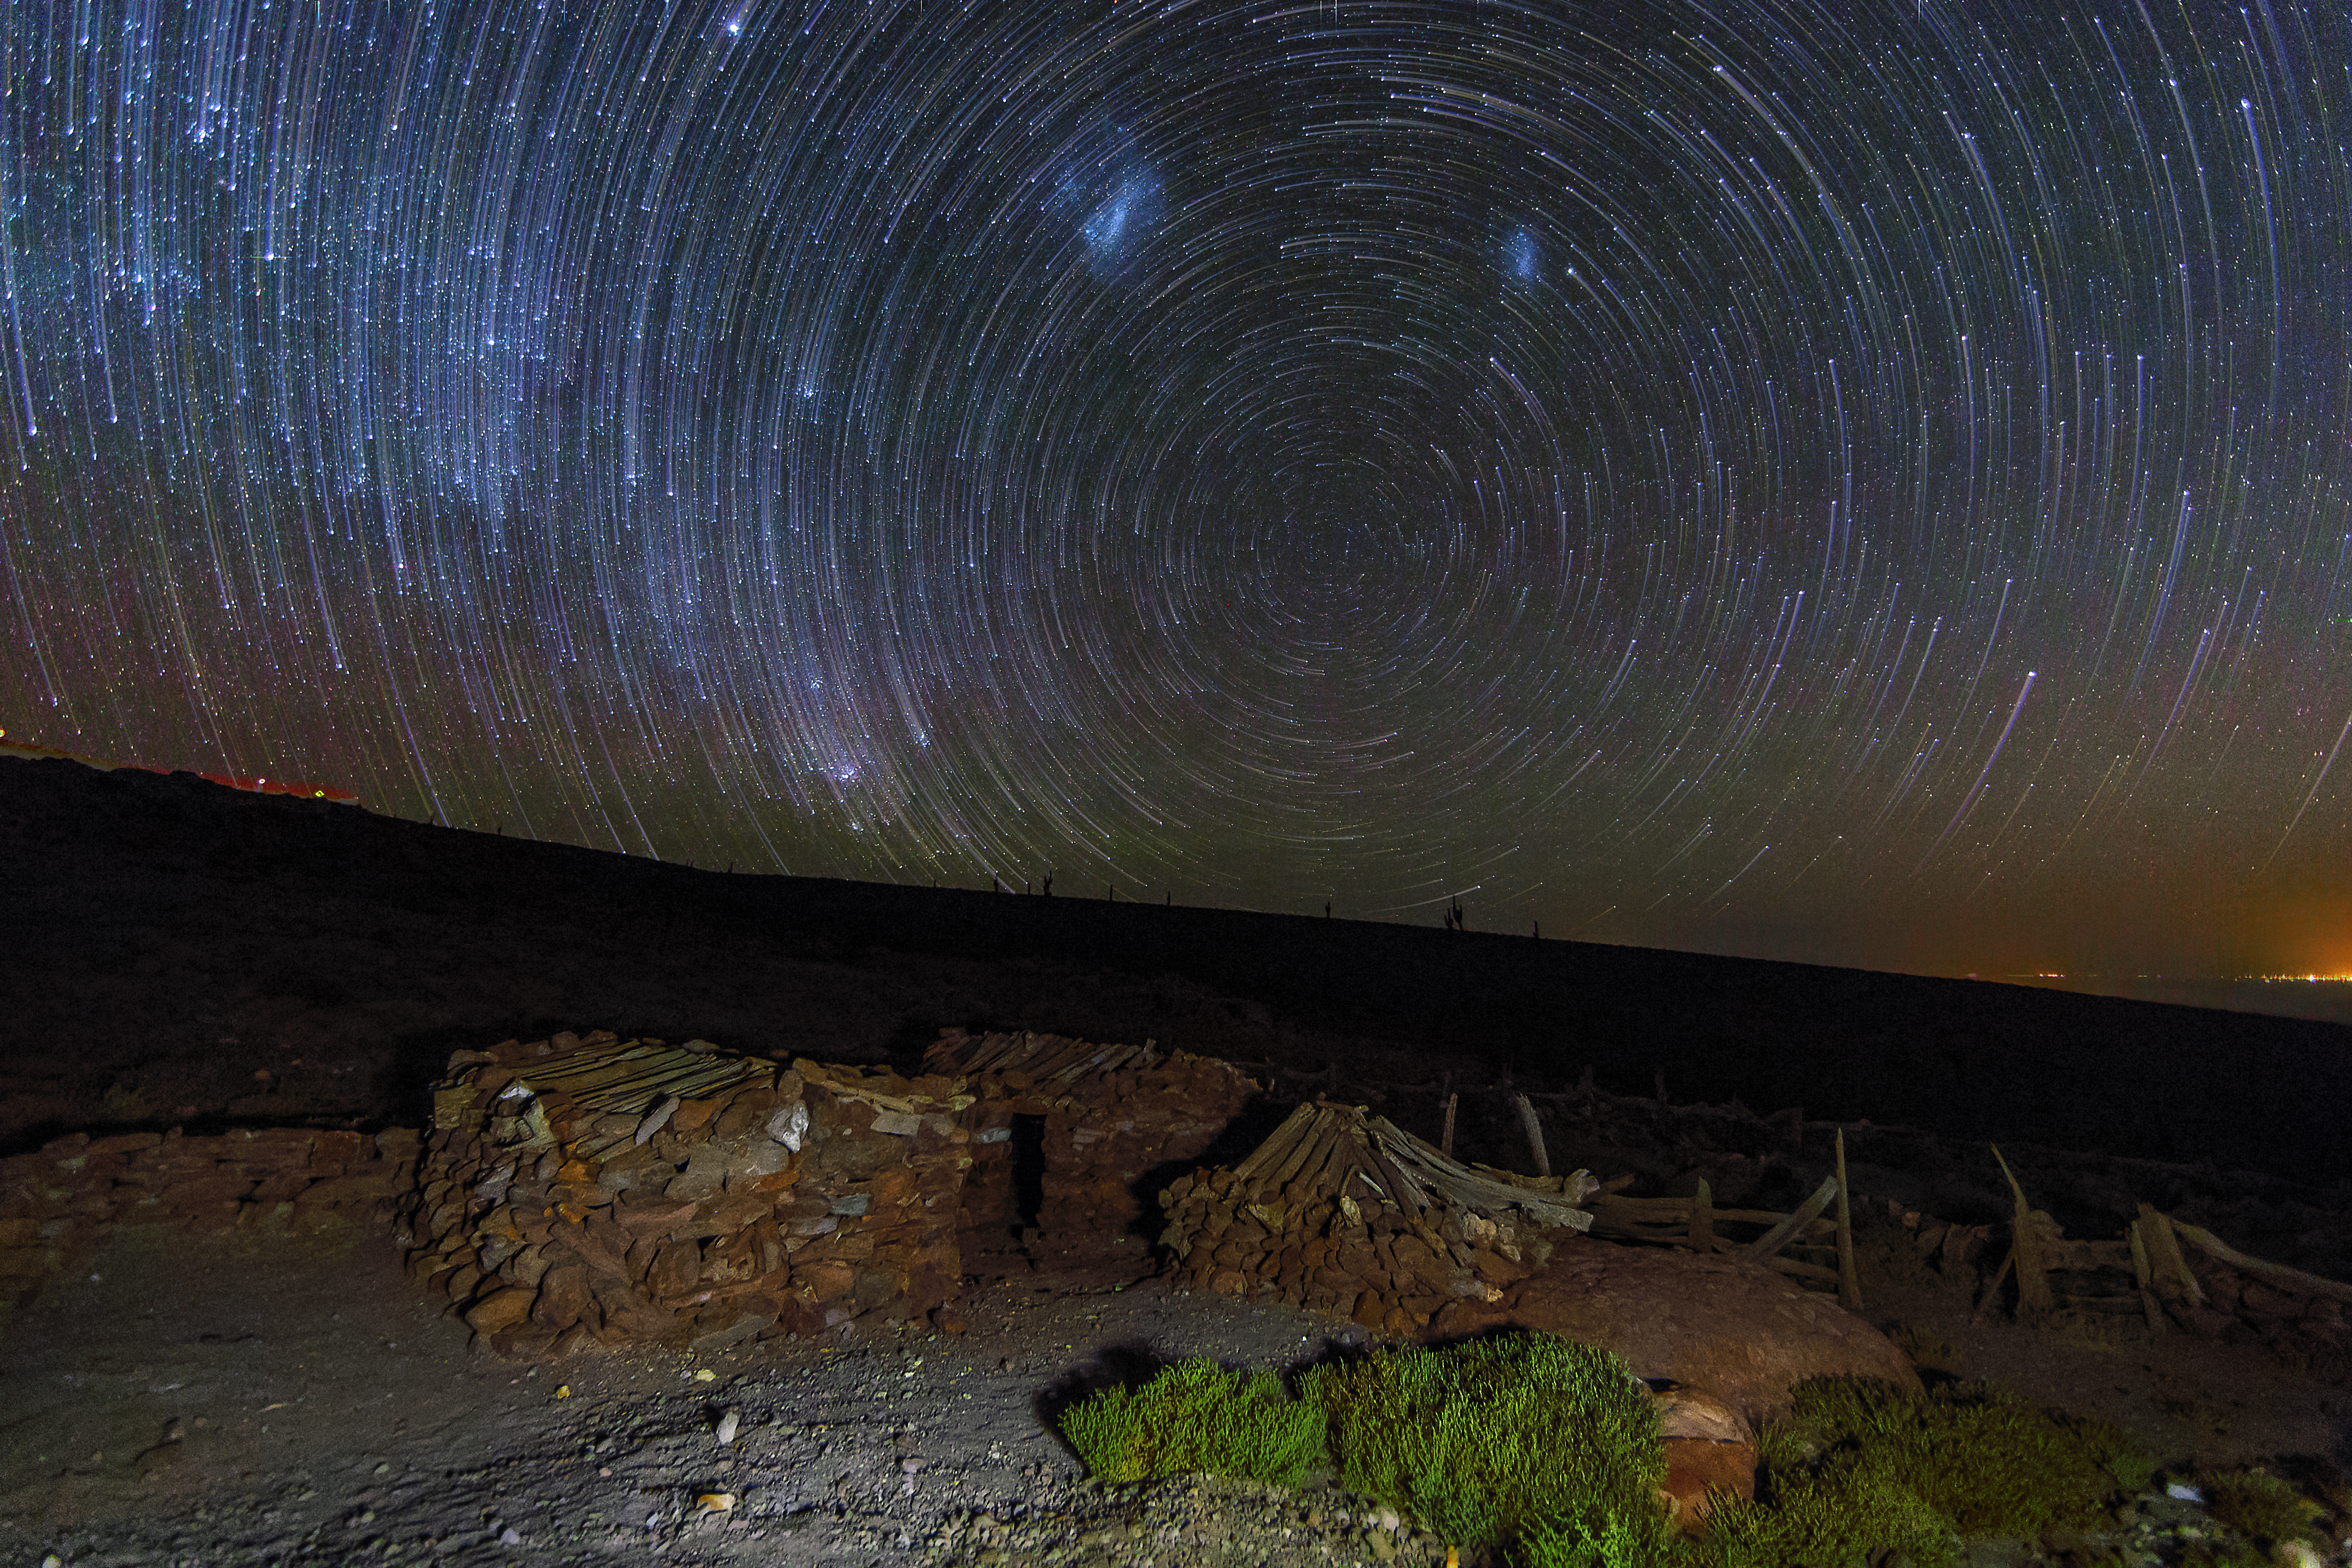

Celestial circles

To take this Picture of the Week, ESO Photo Ambassador Adhemar Duro stopped by the roadside en route to one of ESO’s observing sites in Chile. This road winds up to the Atacama Large Millimeter/submillimeter Array, ALMA, located at an altitude of 5000 metres.

Due to the image’s long exposure time, the stars trace out circles on the night sky as they orbit the southern celestial pole, located at the centre of the image. Atop the celestial pole the Small and Large Magellanic Clouds — two satellite galaxies of the Milky Way, visible only in the southern hemisphere — can be seen as diffuse bluish clouds. On the left side of the image, an area densely populated by stars marks the centre of the Milky Way.

Even though the image was taken in the remote Atacama Desert, the distant lights of the small town San Pedro de Atacama are visible on the right edge of the image, brightening the dark night.

Credit: A. Duro/ESO